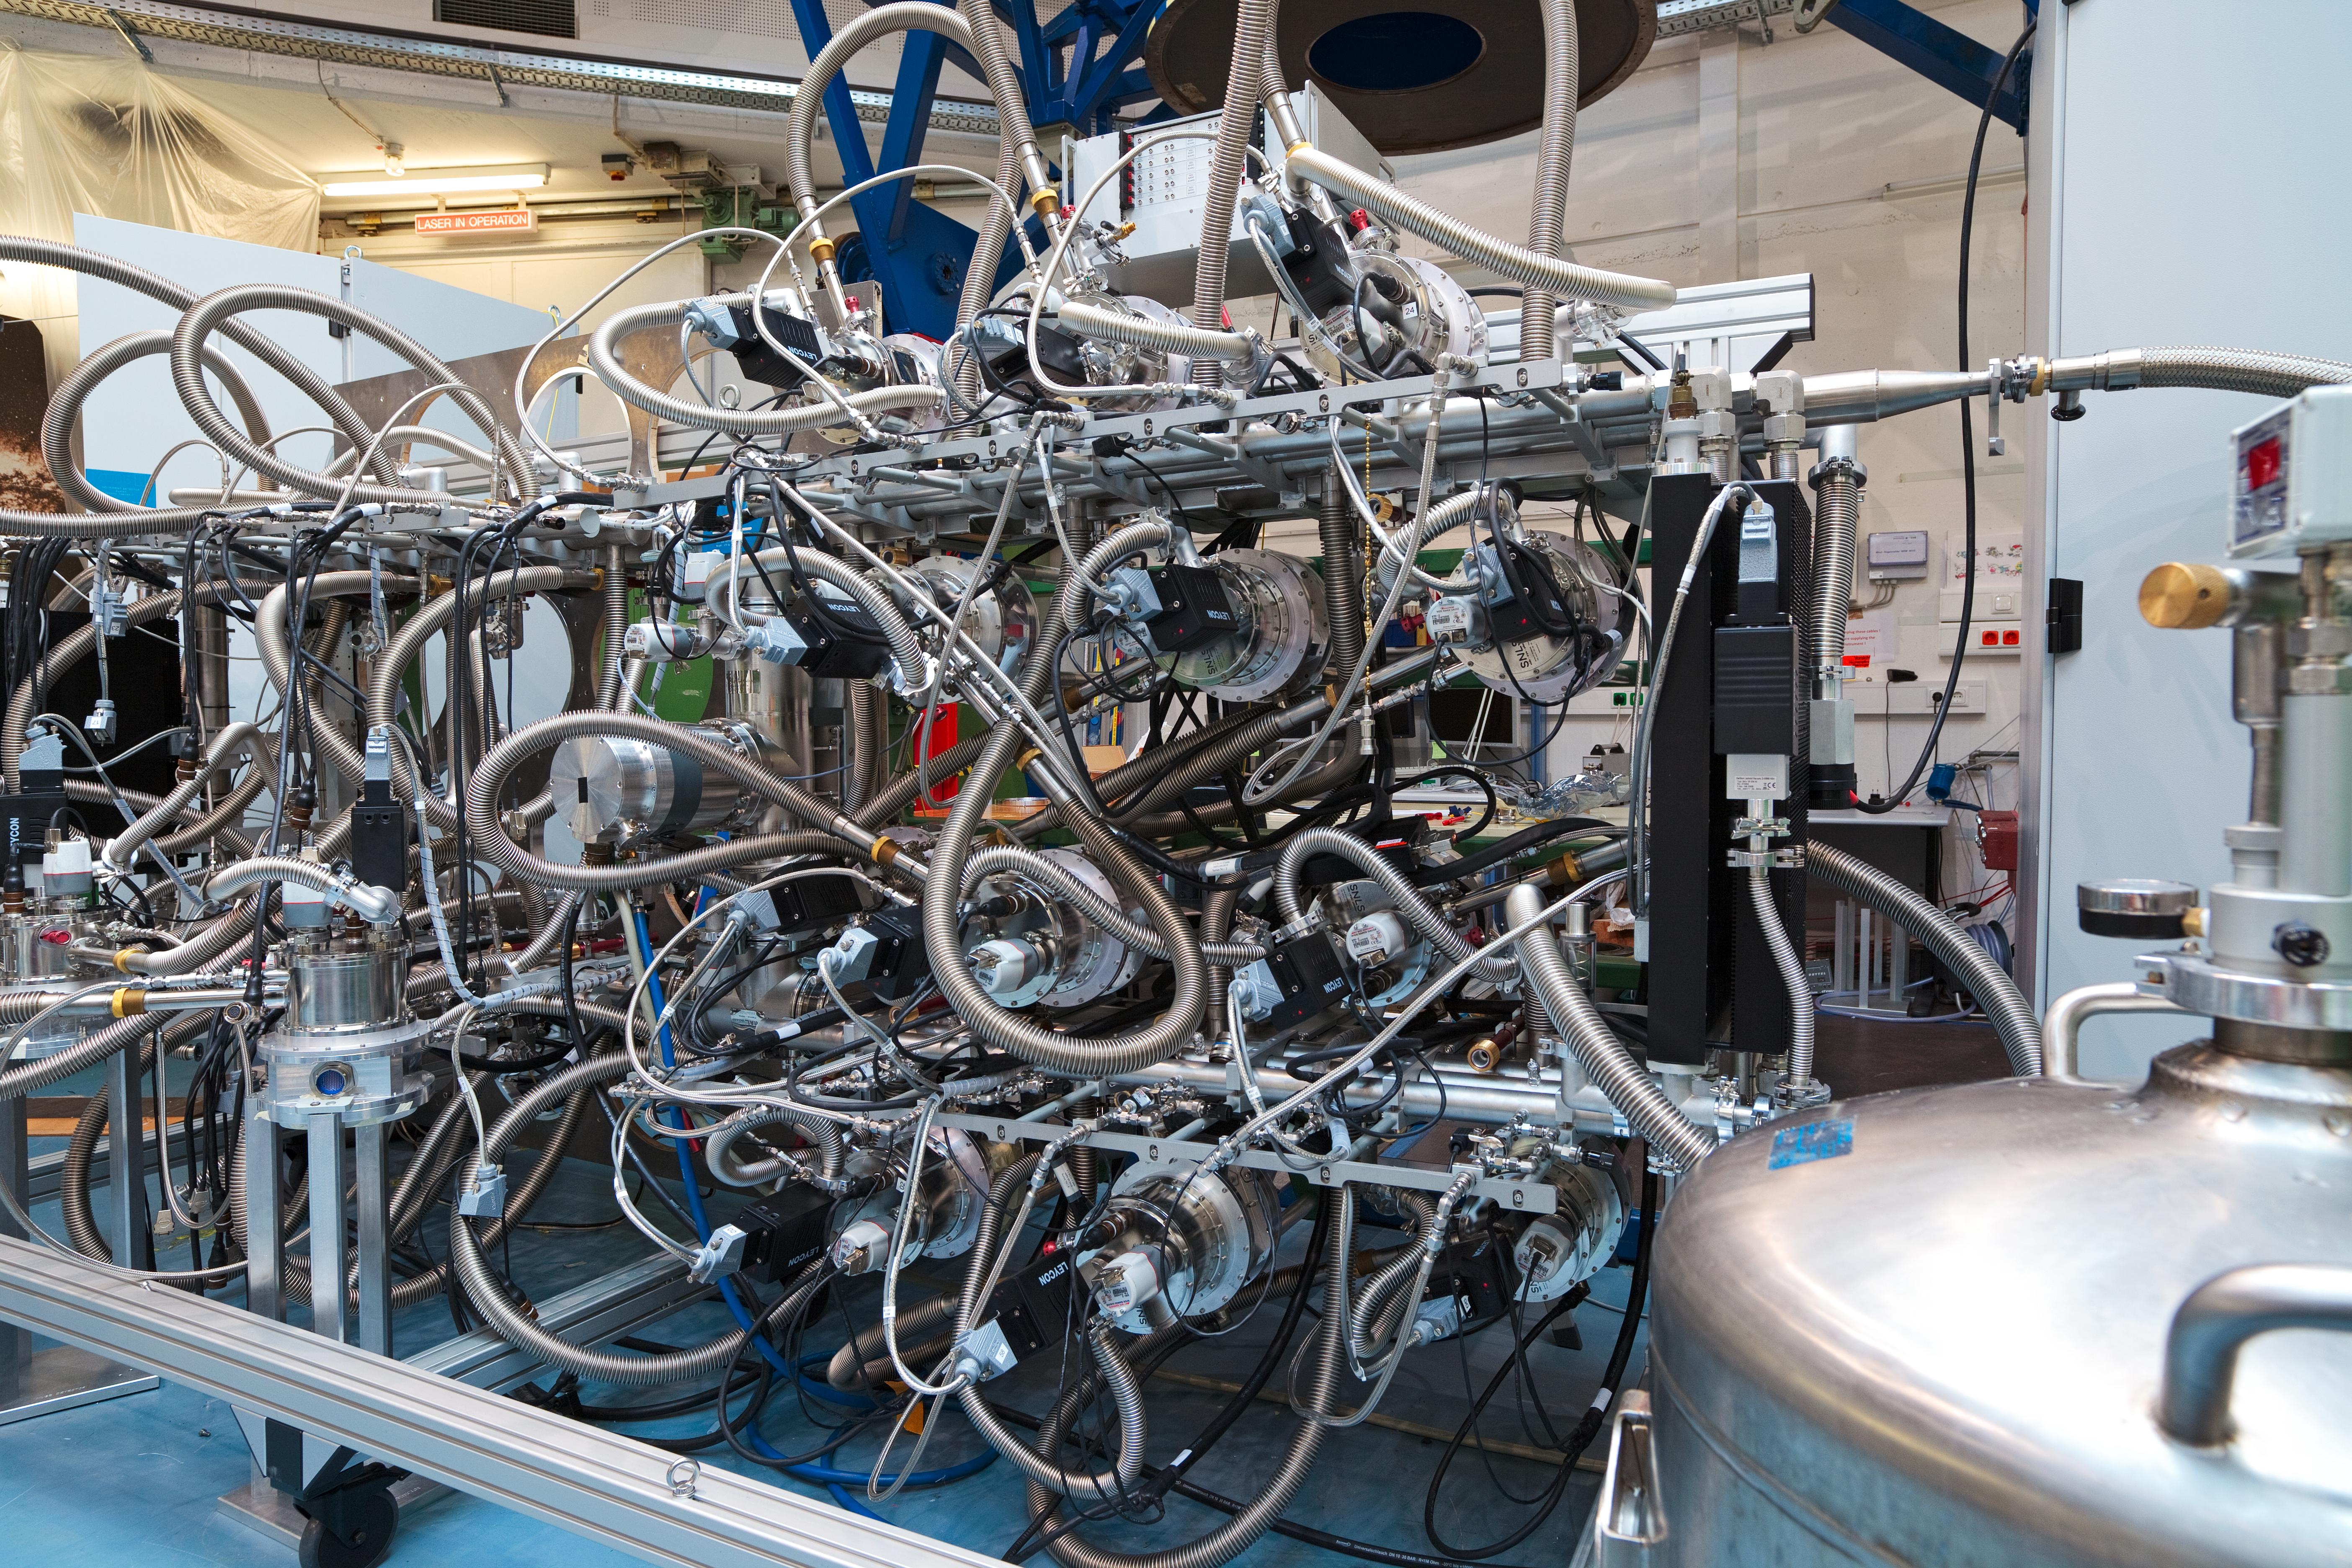

A Muse for the VLT

The Multi Unit Spectroscopic Explorer (MUSE) is a second-generation instrument in development for ESO´s Very Large Telescope (VLT), due to begin operation in 2012. MUSE is an extremely powerful and innovative 3D spectrograph with a wide field of view, providing simultaneous spectra of numerous adjacent regions in the sky. The instrument is fed by a new multiple-laser adaptive optics system on the VLT. The development of MUSE has been a key experience for the next generation instruments, for both the VLT and the planned Extremely Large Telescope (ELT). The VLT instrumentation programme is the most ambitious ever conceived for a single observatory.

Credit: ESO